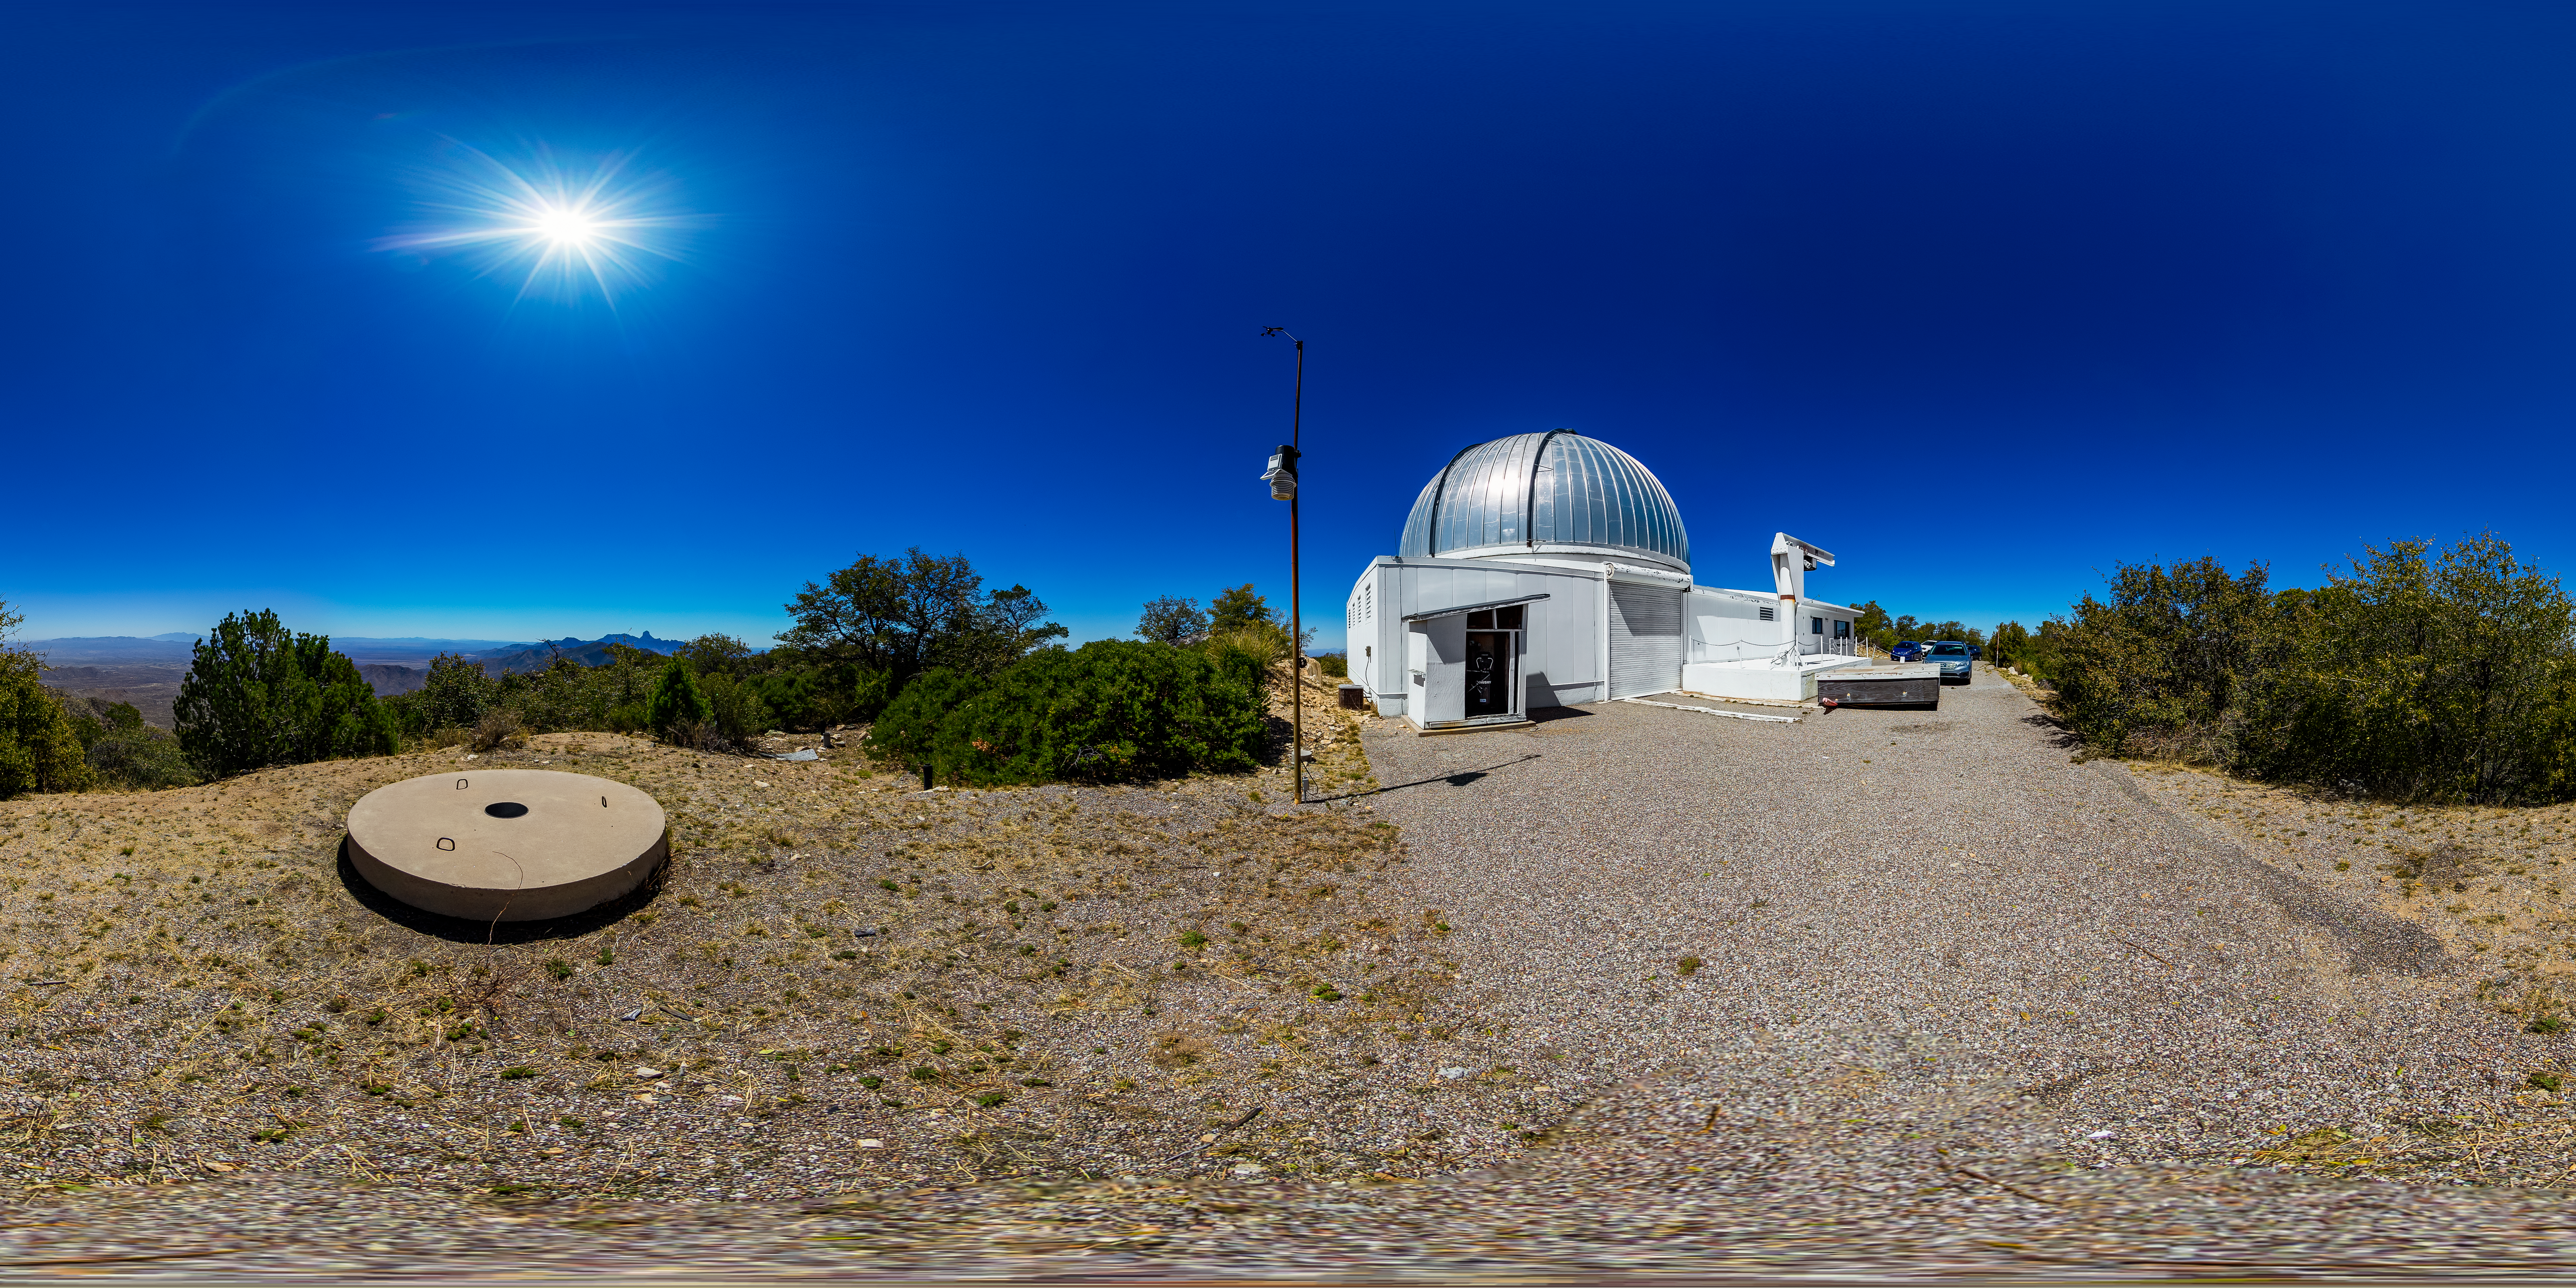

Hiltner 2.4-meter Telescope 360 Panorama

A 360 panorama view of the Hiltner 2.4-meter Telescope located at Kitt Peak National Obsevaotyr (KPNO), a Program of NSF NOIRLab.

Credit: KPNO/NOIRLab/NSF/AURA/T. Matsopoulos